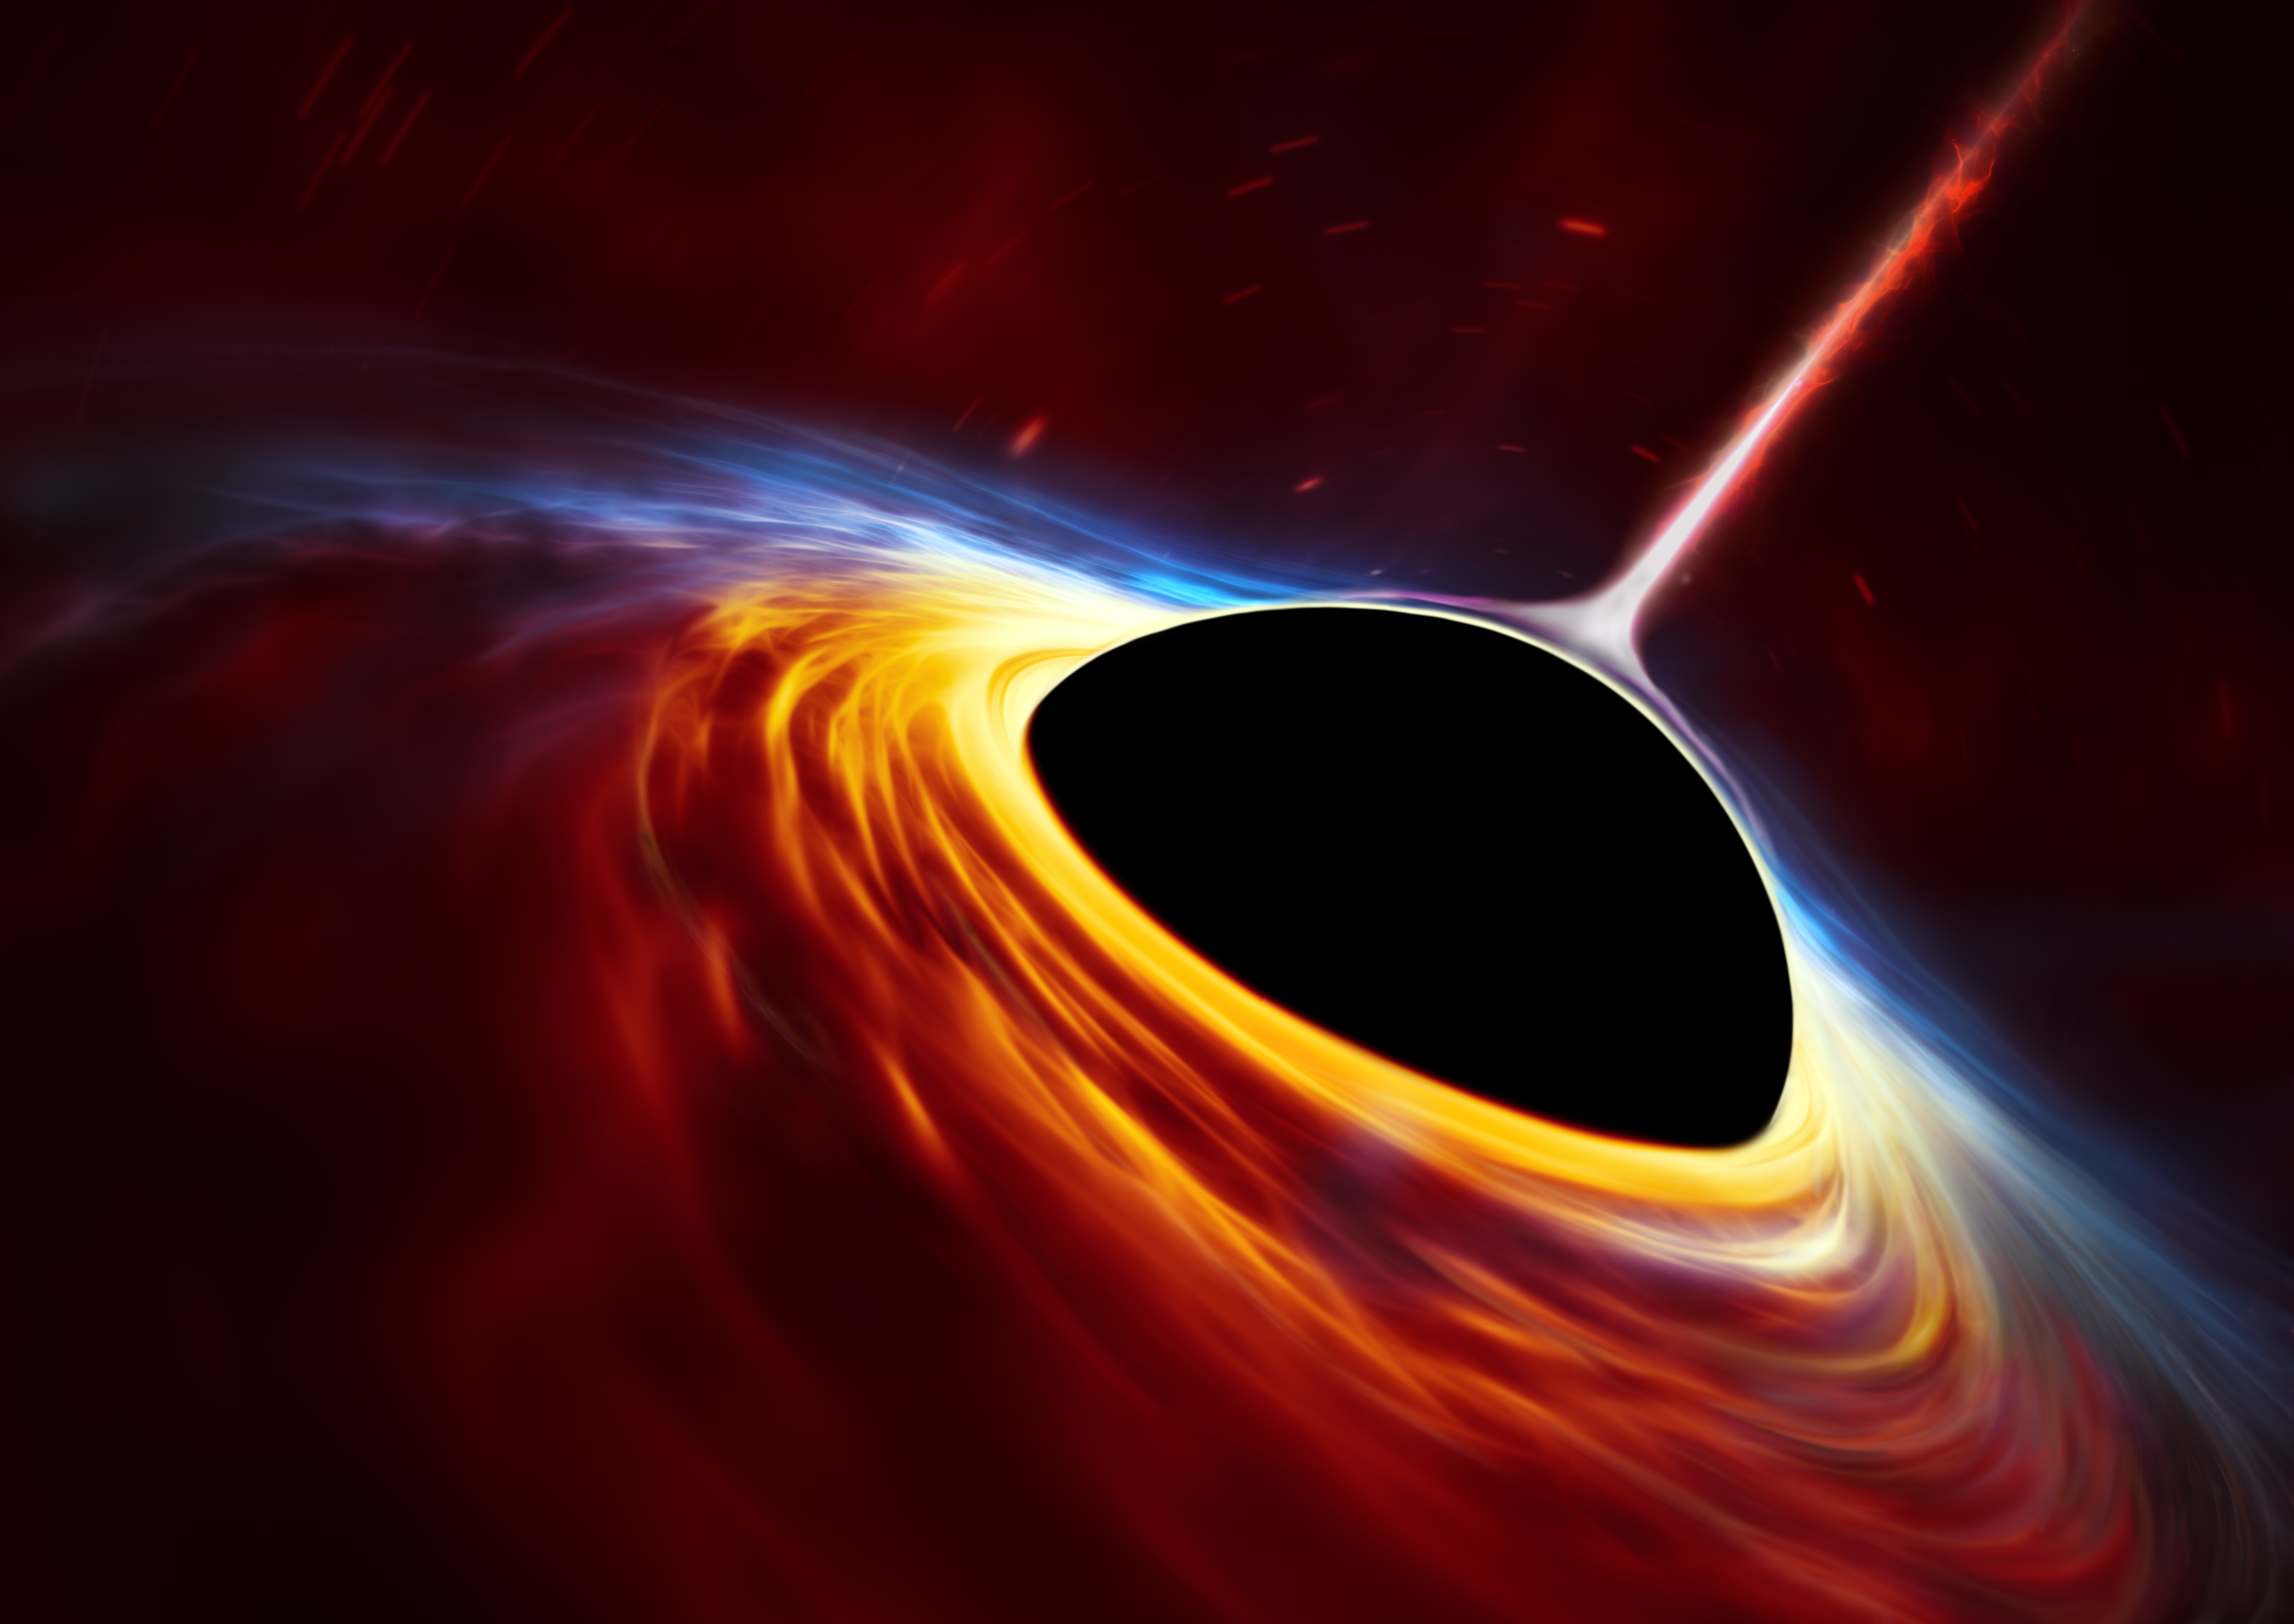

Anatomy of a Black Hole (no annotations)

This artist’s impression depicts a rapidly spinning supermassive black hole surrounded by an accretion disc. This thin disc of rotating material consists of the leftovers of a Sun-like star that was ripped apart by the tidal forces of the black hole.

Credit: ESO, ESA/Hubble, M. Kornmesser